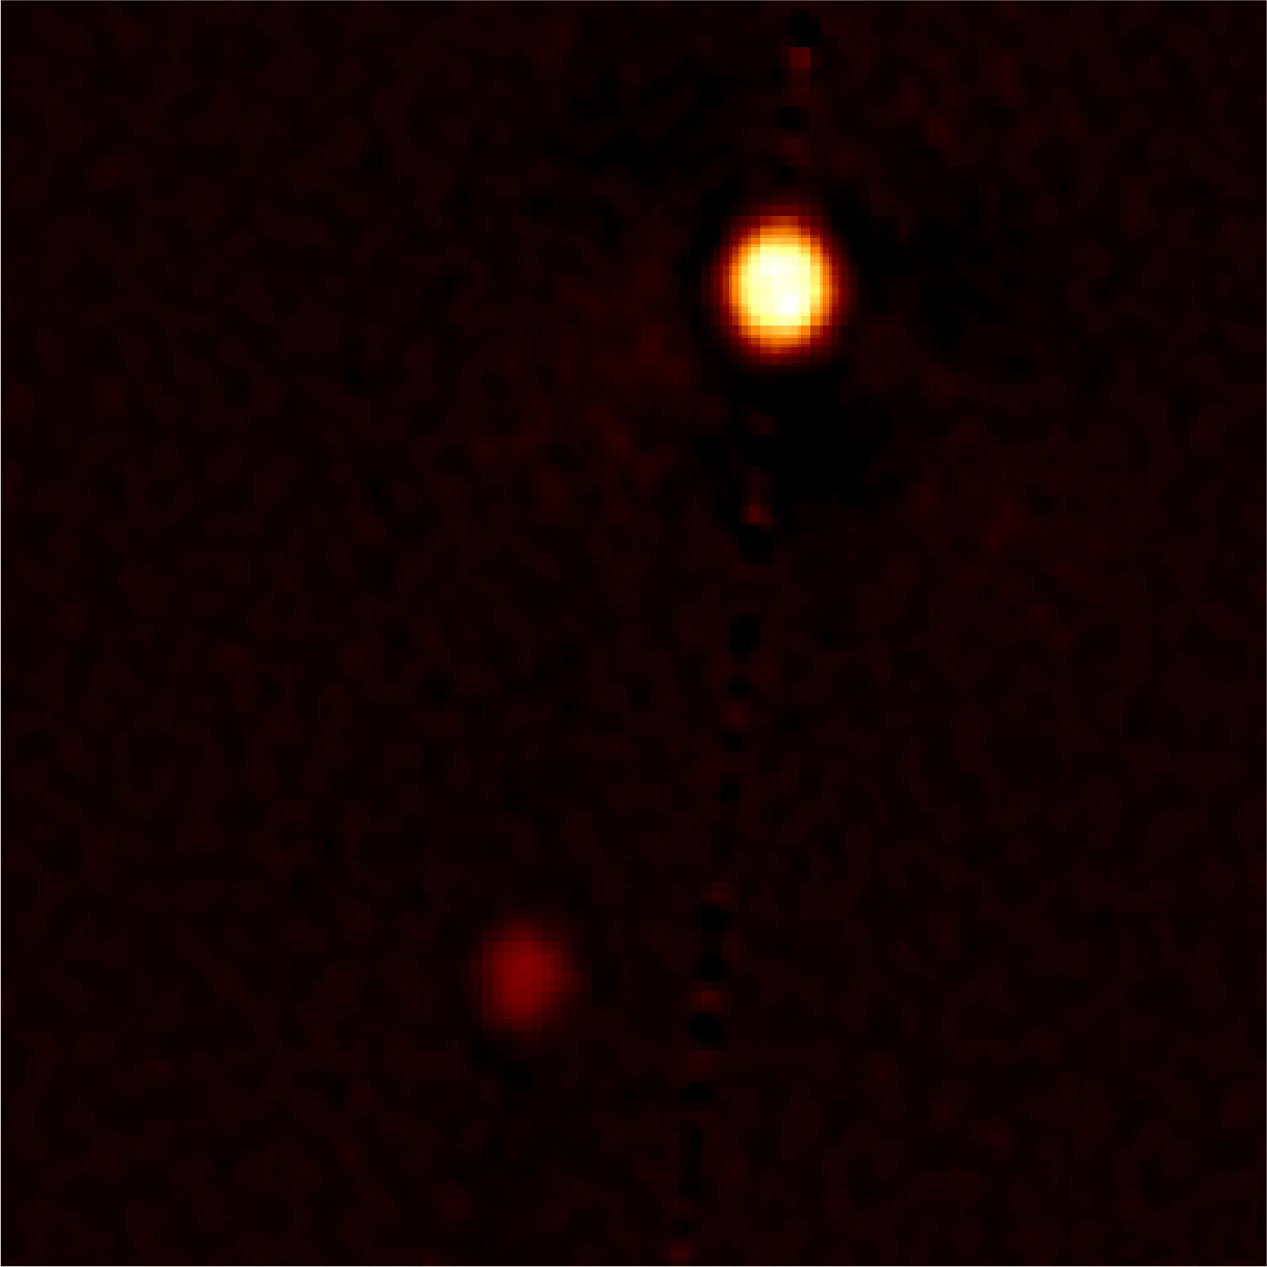

Sharpest-ever Ground-based Images of Pluto and Charon: Proves a Powerful Tool for Exoplanet Discoveries

Speckle image reconstruction of Pluto and Charon obtained in visible light at 692 nanometers (red) with the Gemini North 8-meter telescope using the Differential Speckle Survey Instrument (DSSI). Resolution of the image is about 20 milliarcseconds average. This is the first speckle reconstructed image for Pluto and Charon from which astronomers obtained not only the separation and position angle for Charon, but also the diameters of the two bodies. North is up, east is to the left, and the image section shown here is 1.39 arcseconds across.

Credit: Gemini Observatory/NSF/NASA/AURA